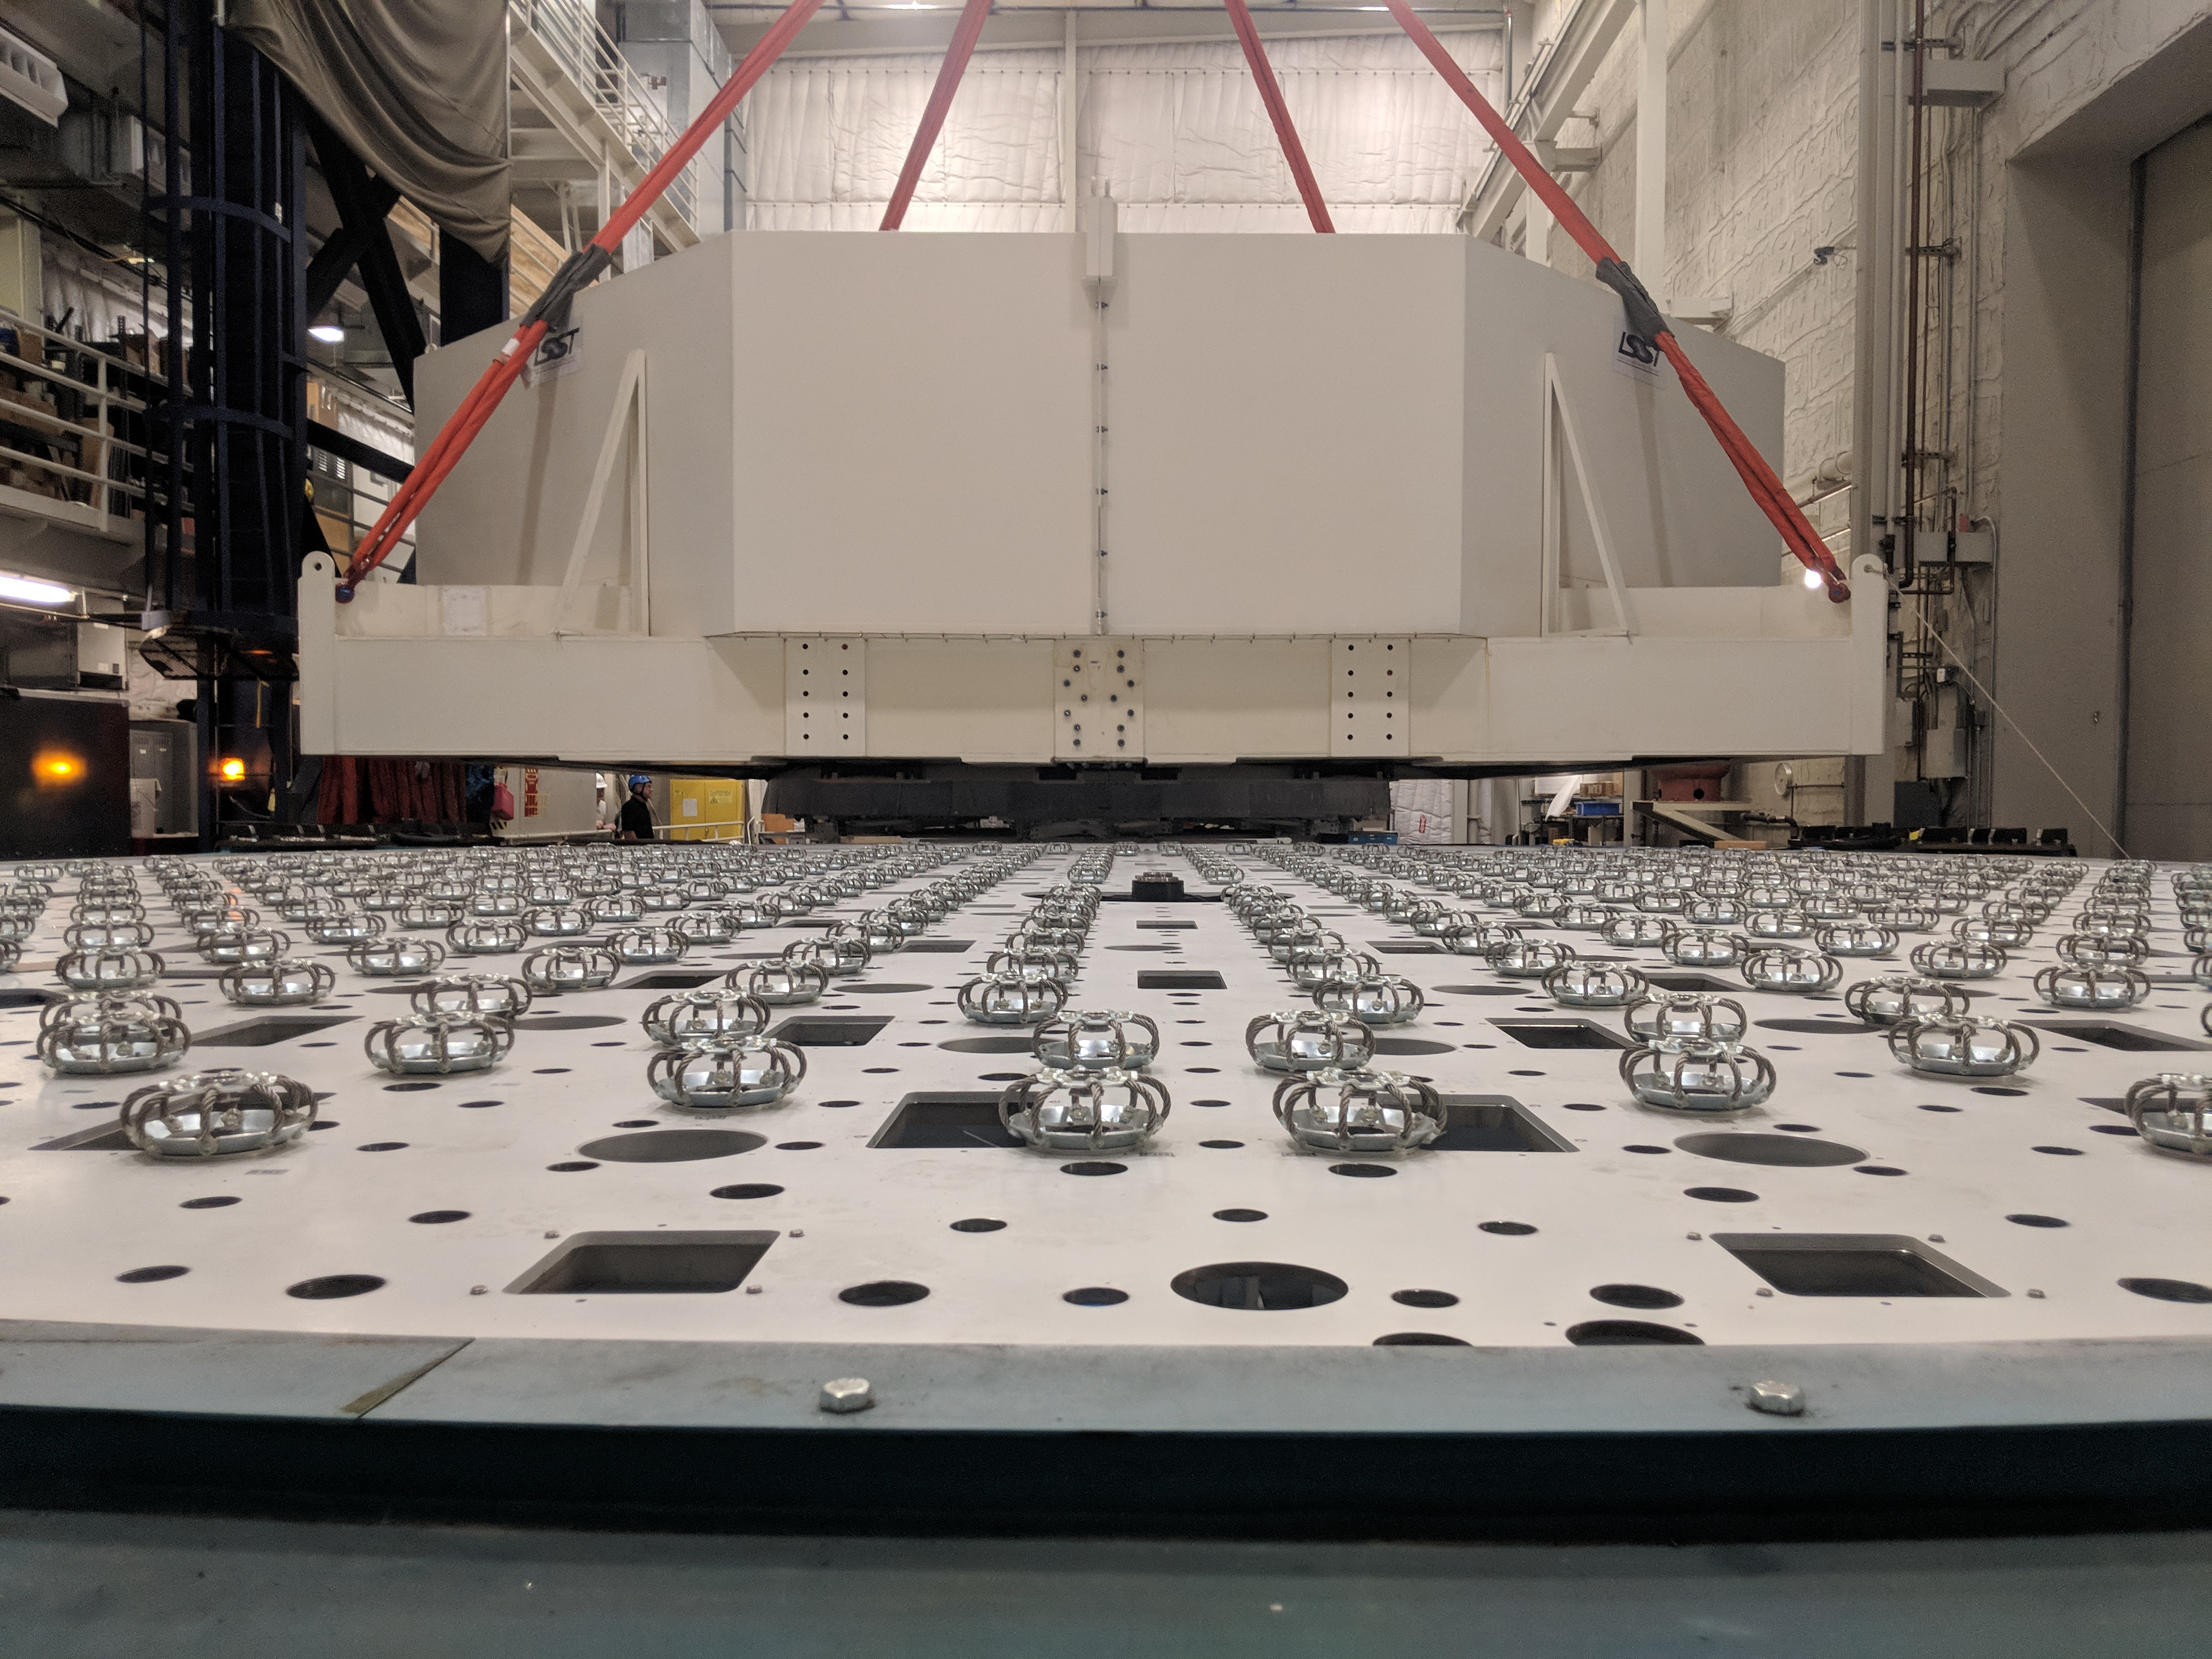

M1M3 Move

On October 18, 2018, the M1M3 Mirror was moved to the Richard F. Caris Mirror Lab on a Precision Heavy Haul truck. The Mirror had been in storage in hangar at Million Air since its fabrication, which was completed in 2015. Now that both the Cell and the Mirror are in the Lab, the next step is the installation of the Mirror onto the M1M3 Cell using the vacuum lifter. In this photo the Mirror, in its protective container, is suspended next to the Mirror Cell.

Credit: Rubin Observatory/NSF/AURA